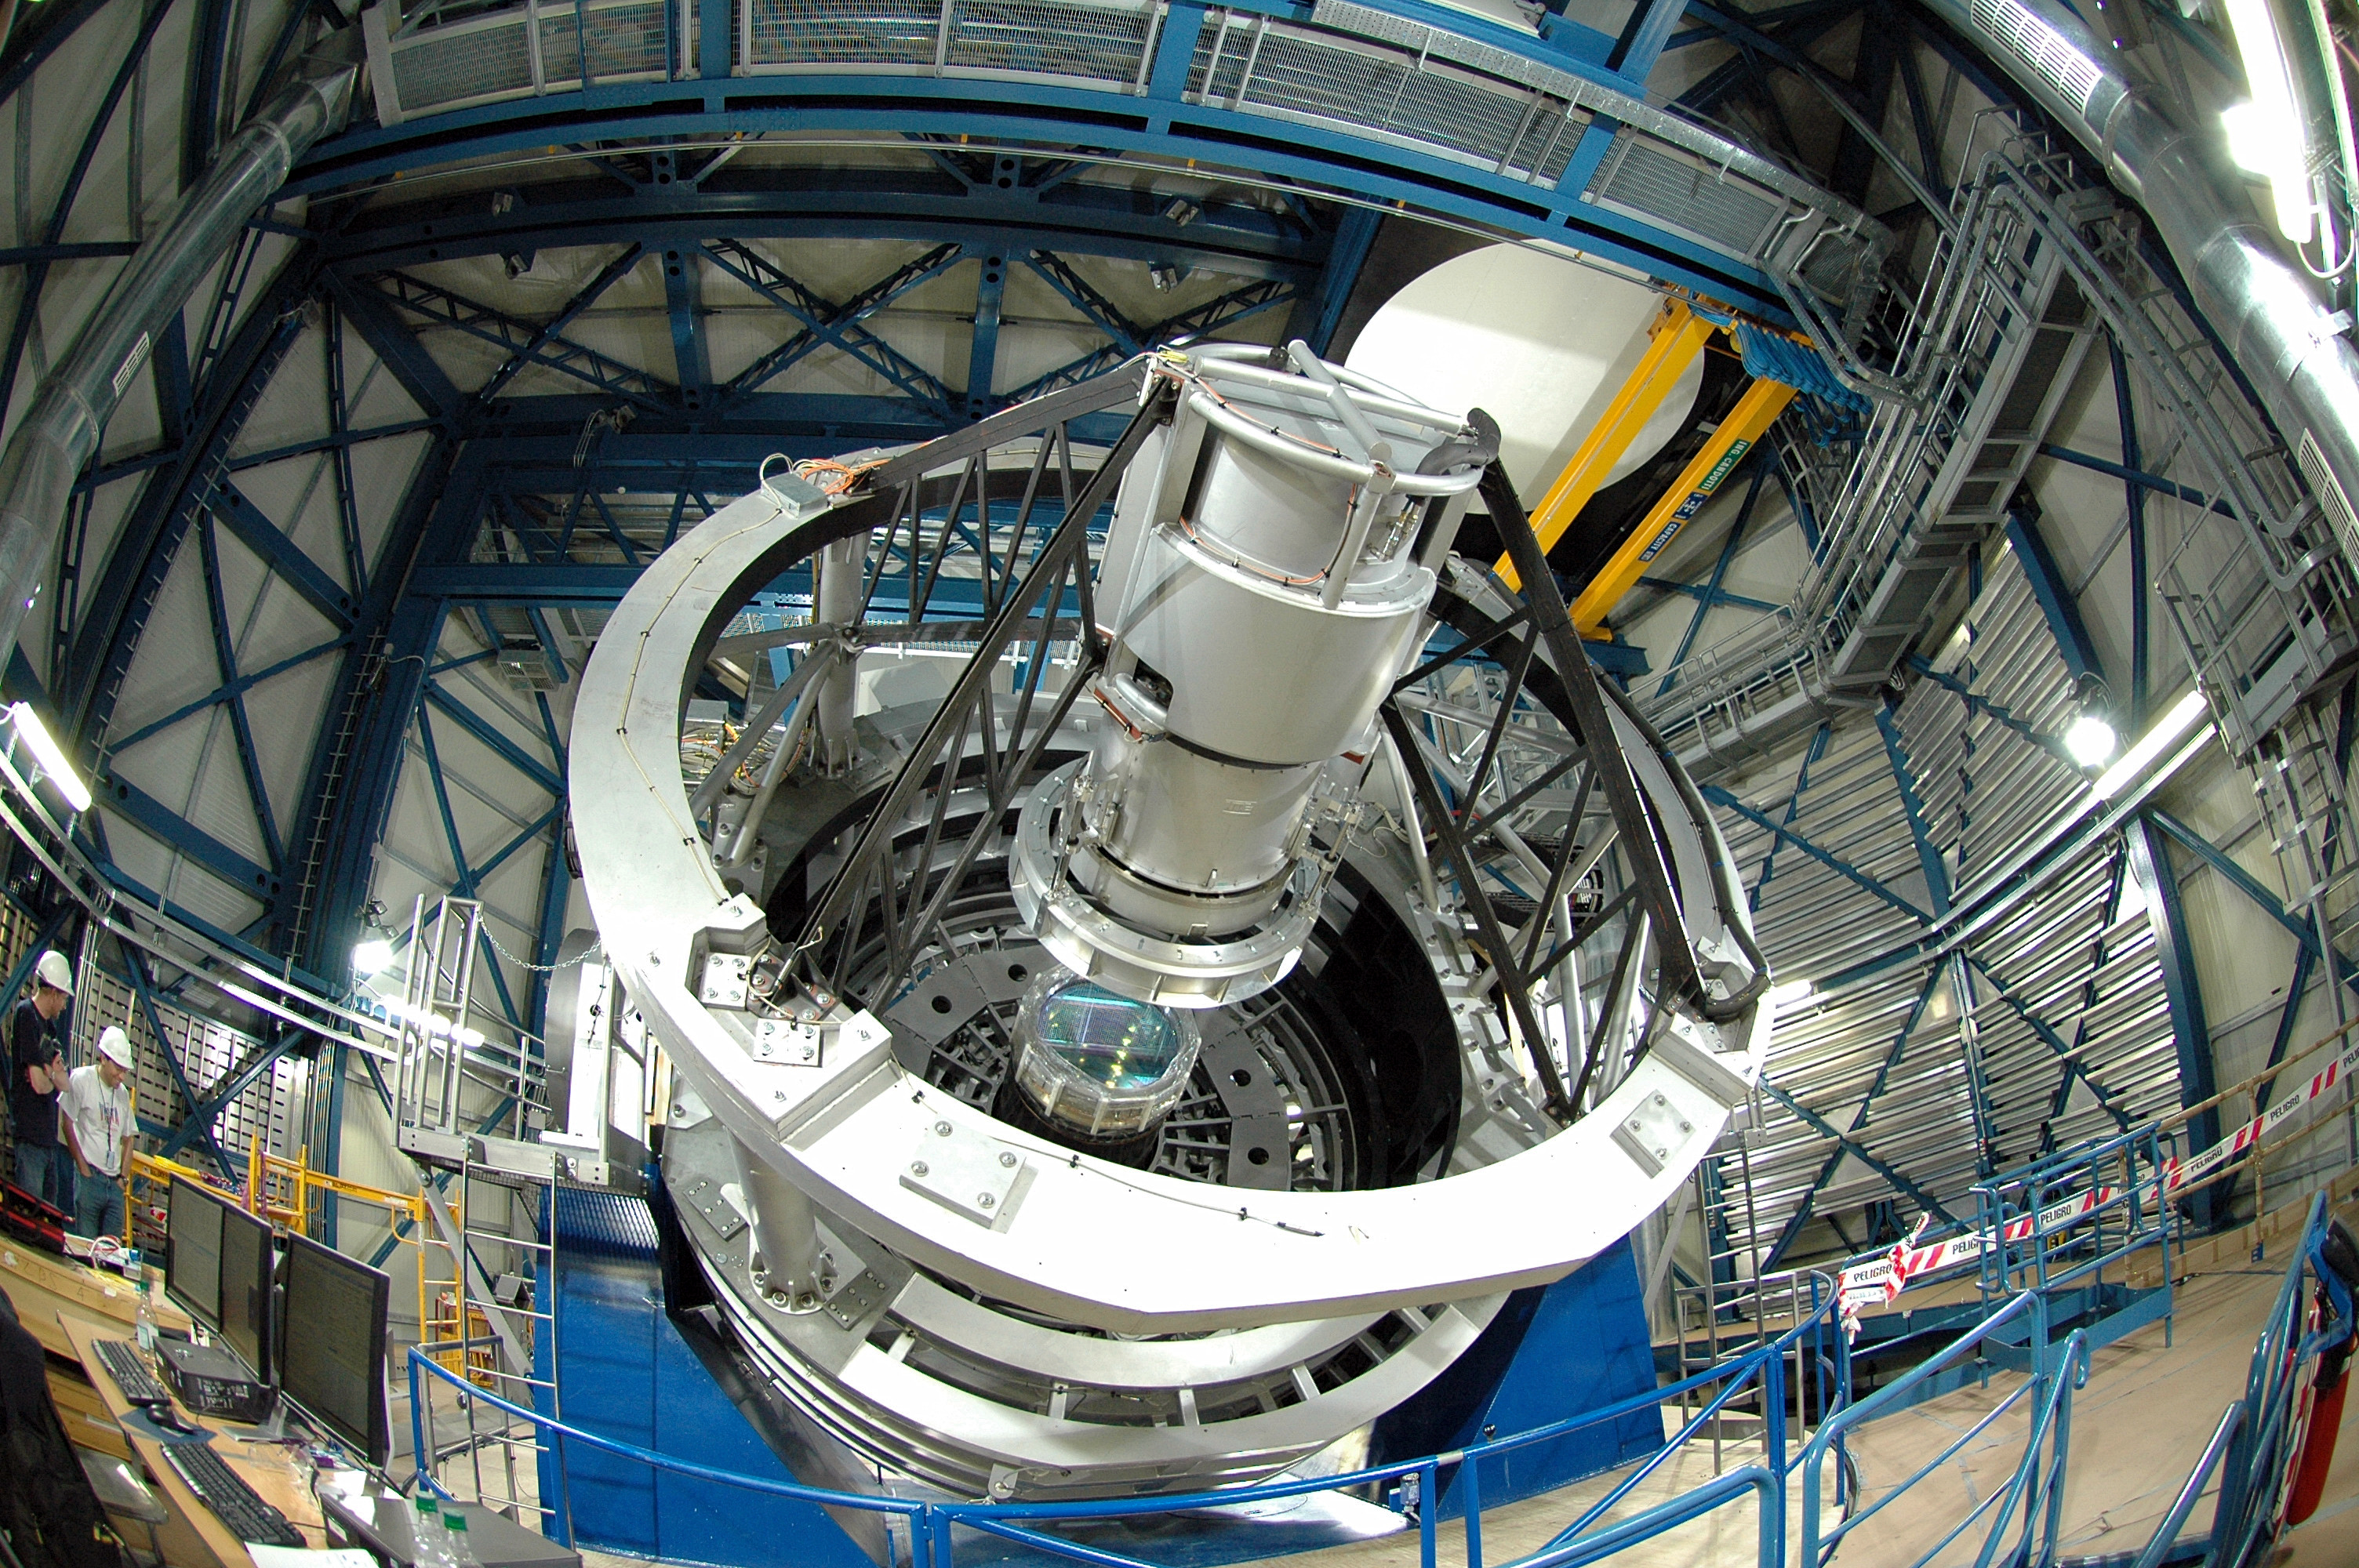

The VISTA telescope in its enclosure

The VISTA telescope in its enclosure and after installation of the camera.

Credit: VISTA/ESO